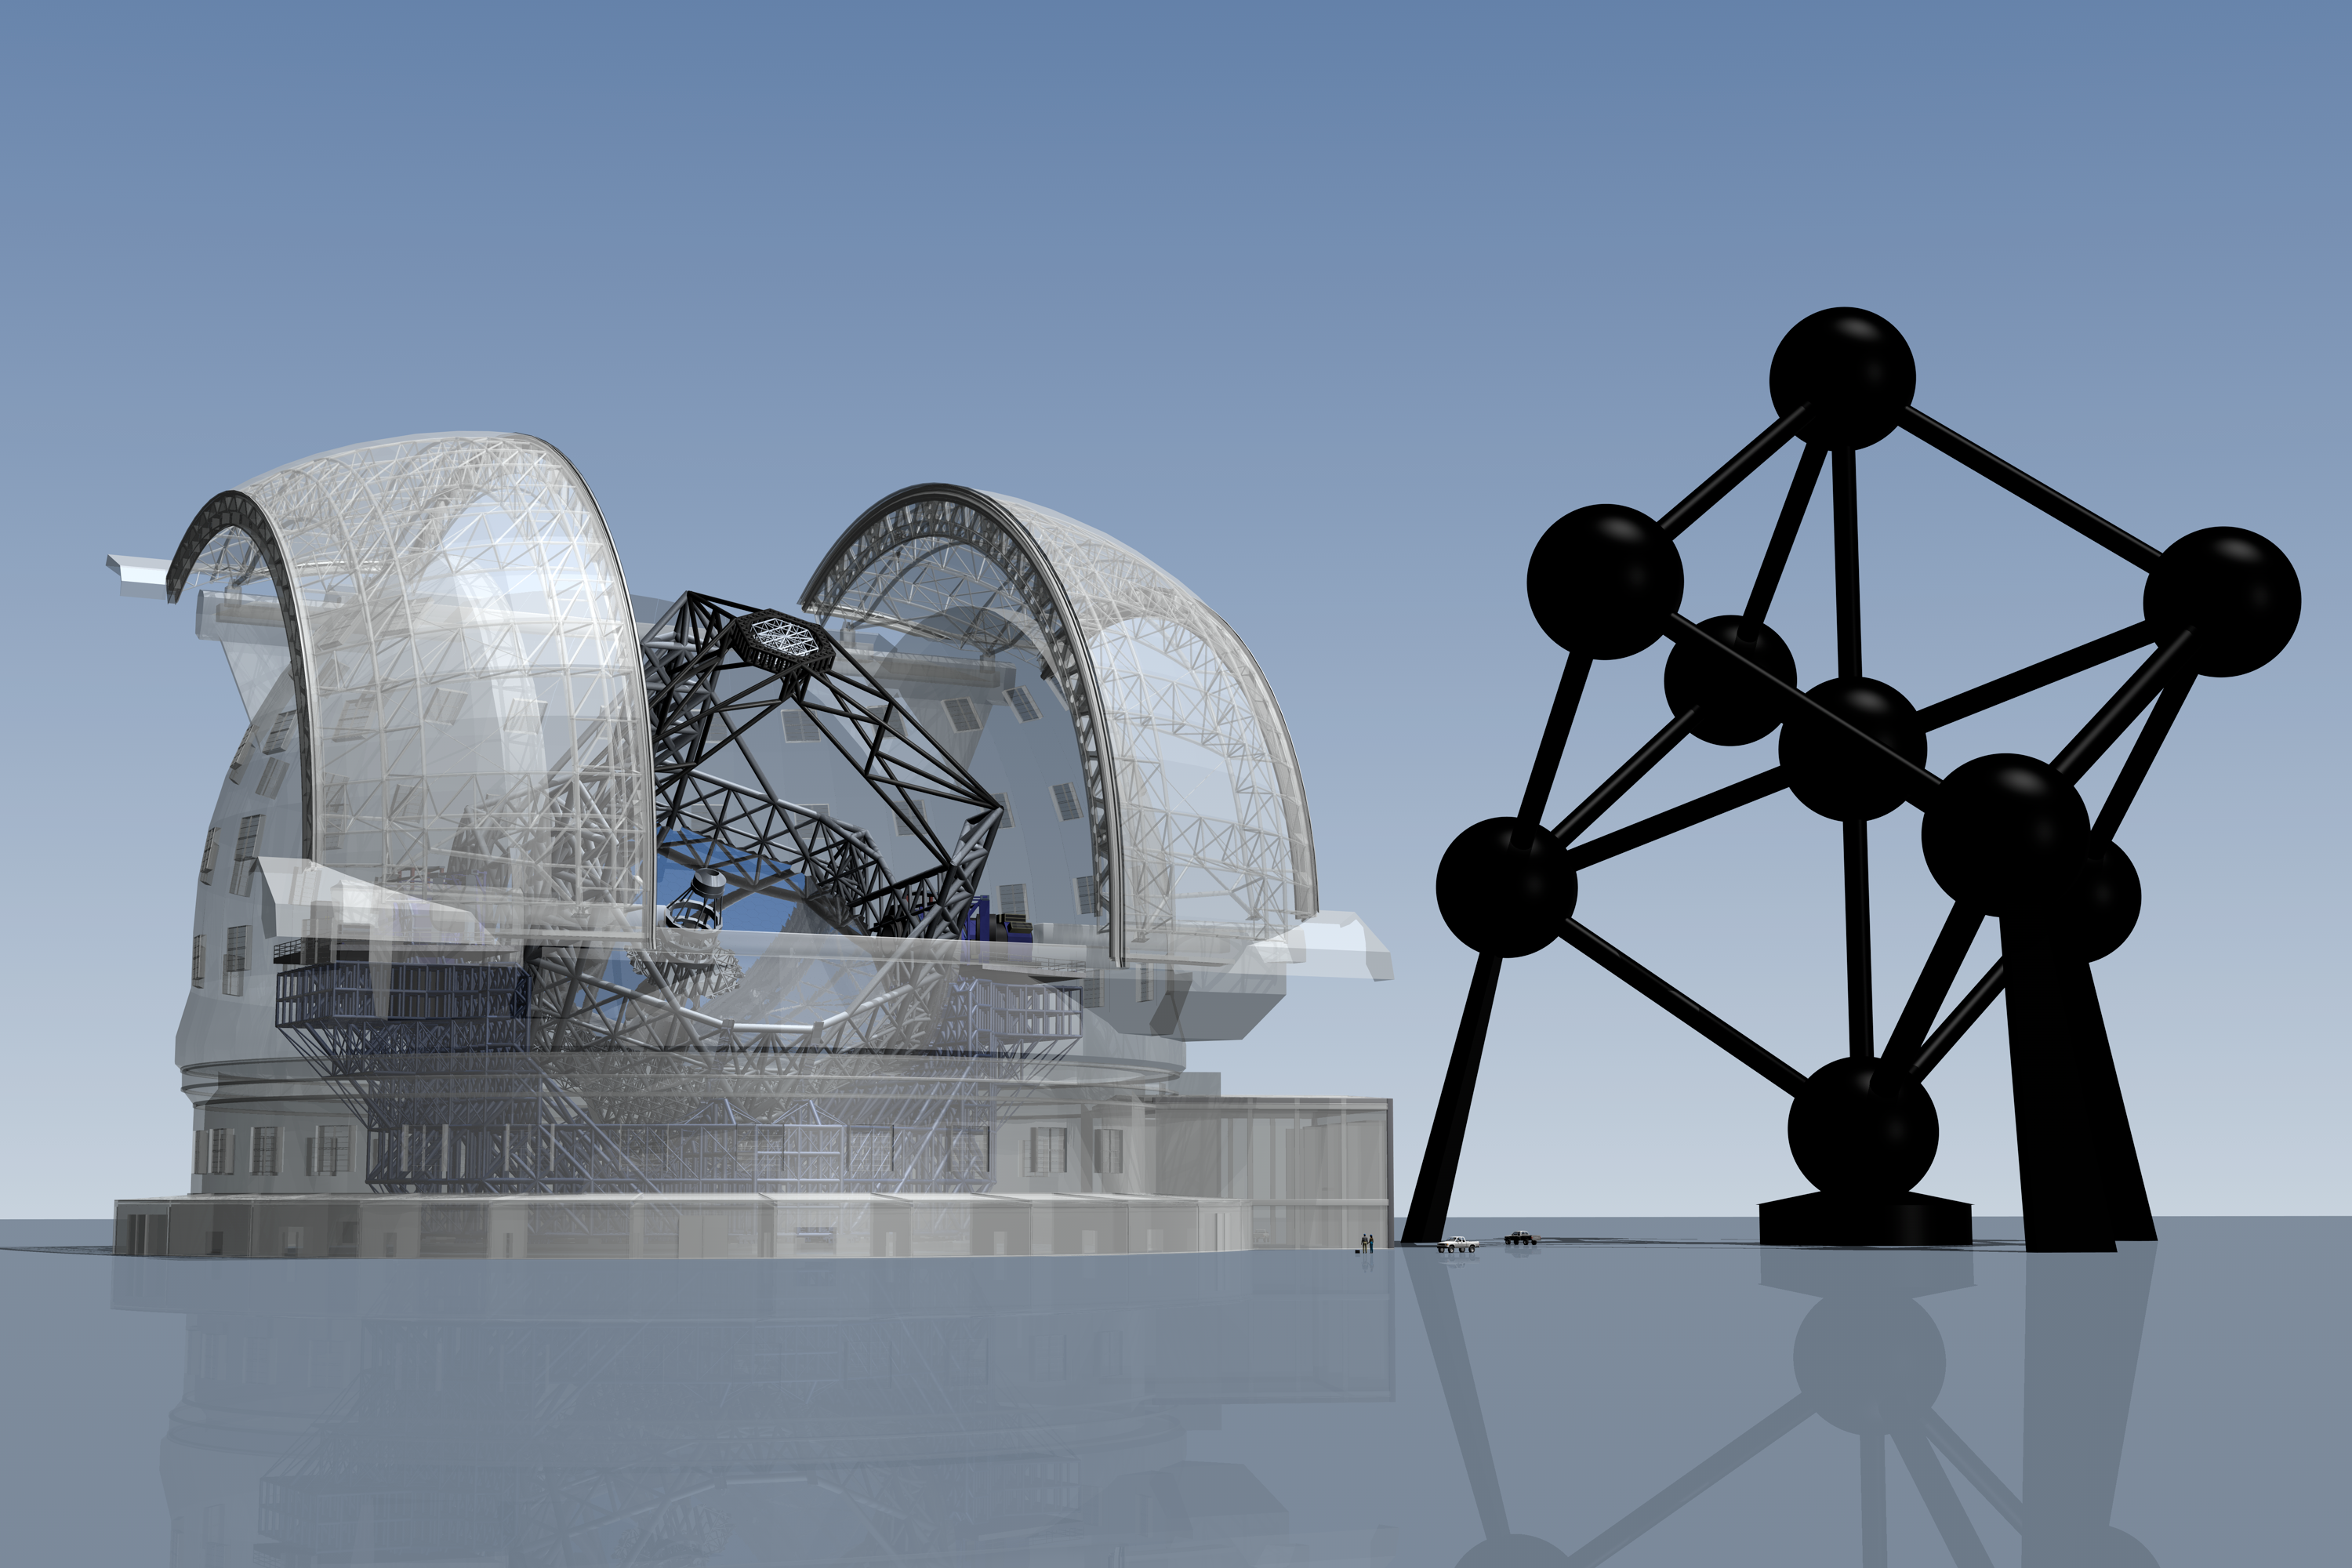

ELT vs. the Atomium (artist's impression)

The ELT here seen in a scale comparison with the Atomium, the monument in Belgium's capital, Brussels, which is 102 meters tall.

The design for the ELT shown here was published in 2009 and is preliminary.

Credit: ESO